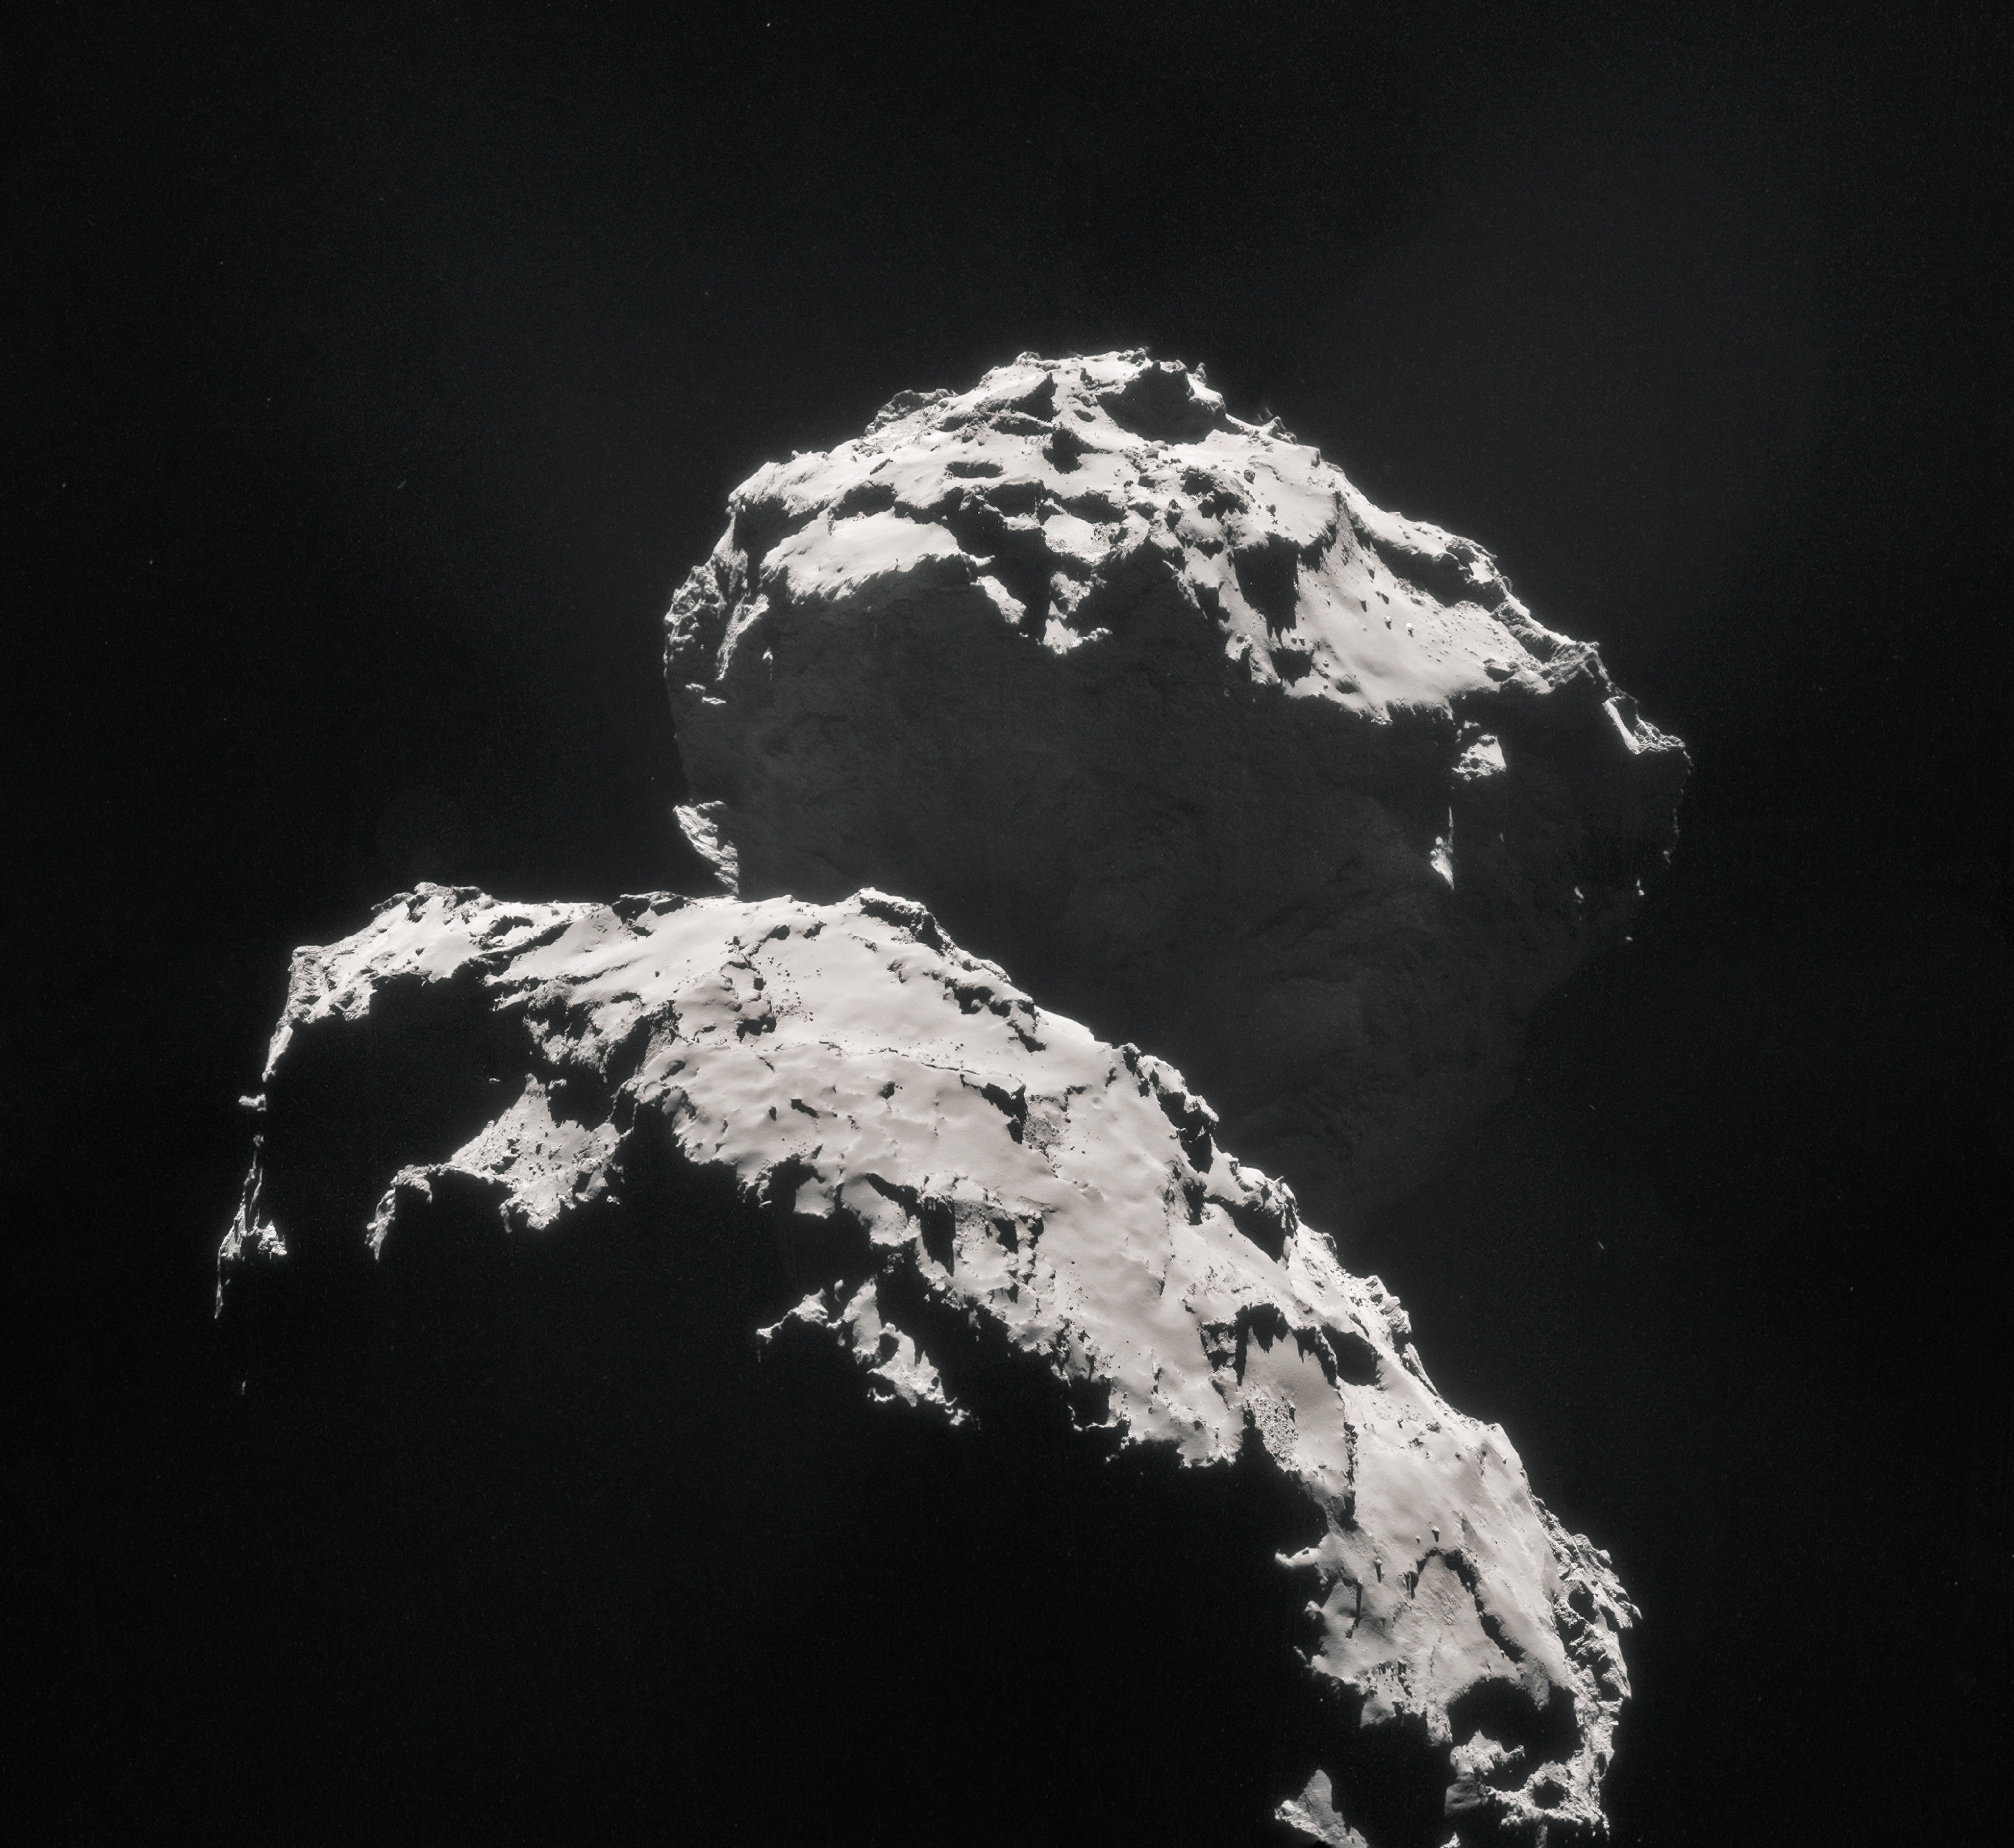

Rosetta view of comet 67P/Churyumov–Gerasimenko

Mosaic of comet 67P/Churyumov–Gerasimenko, created using images taken on 10 September 2014 when ESA’s Rosetta spacecraft was 27.8 km from the comet.

Credit: ESA/Rosetta/NAVCAM, CC BY-SA 3.0 IGO